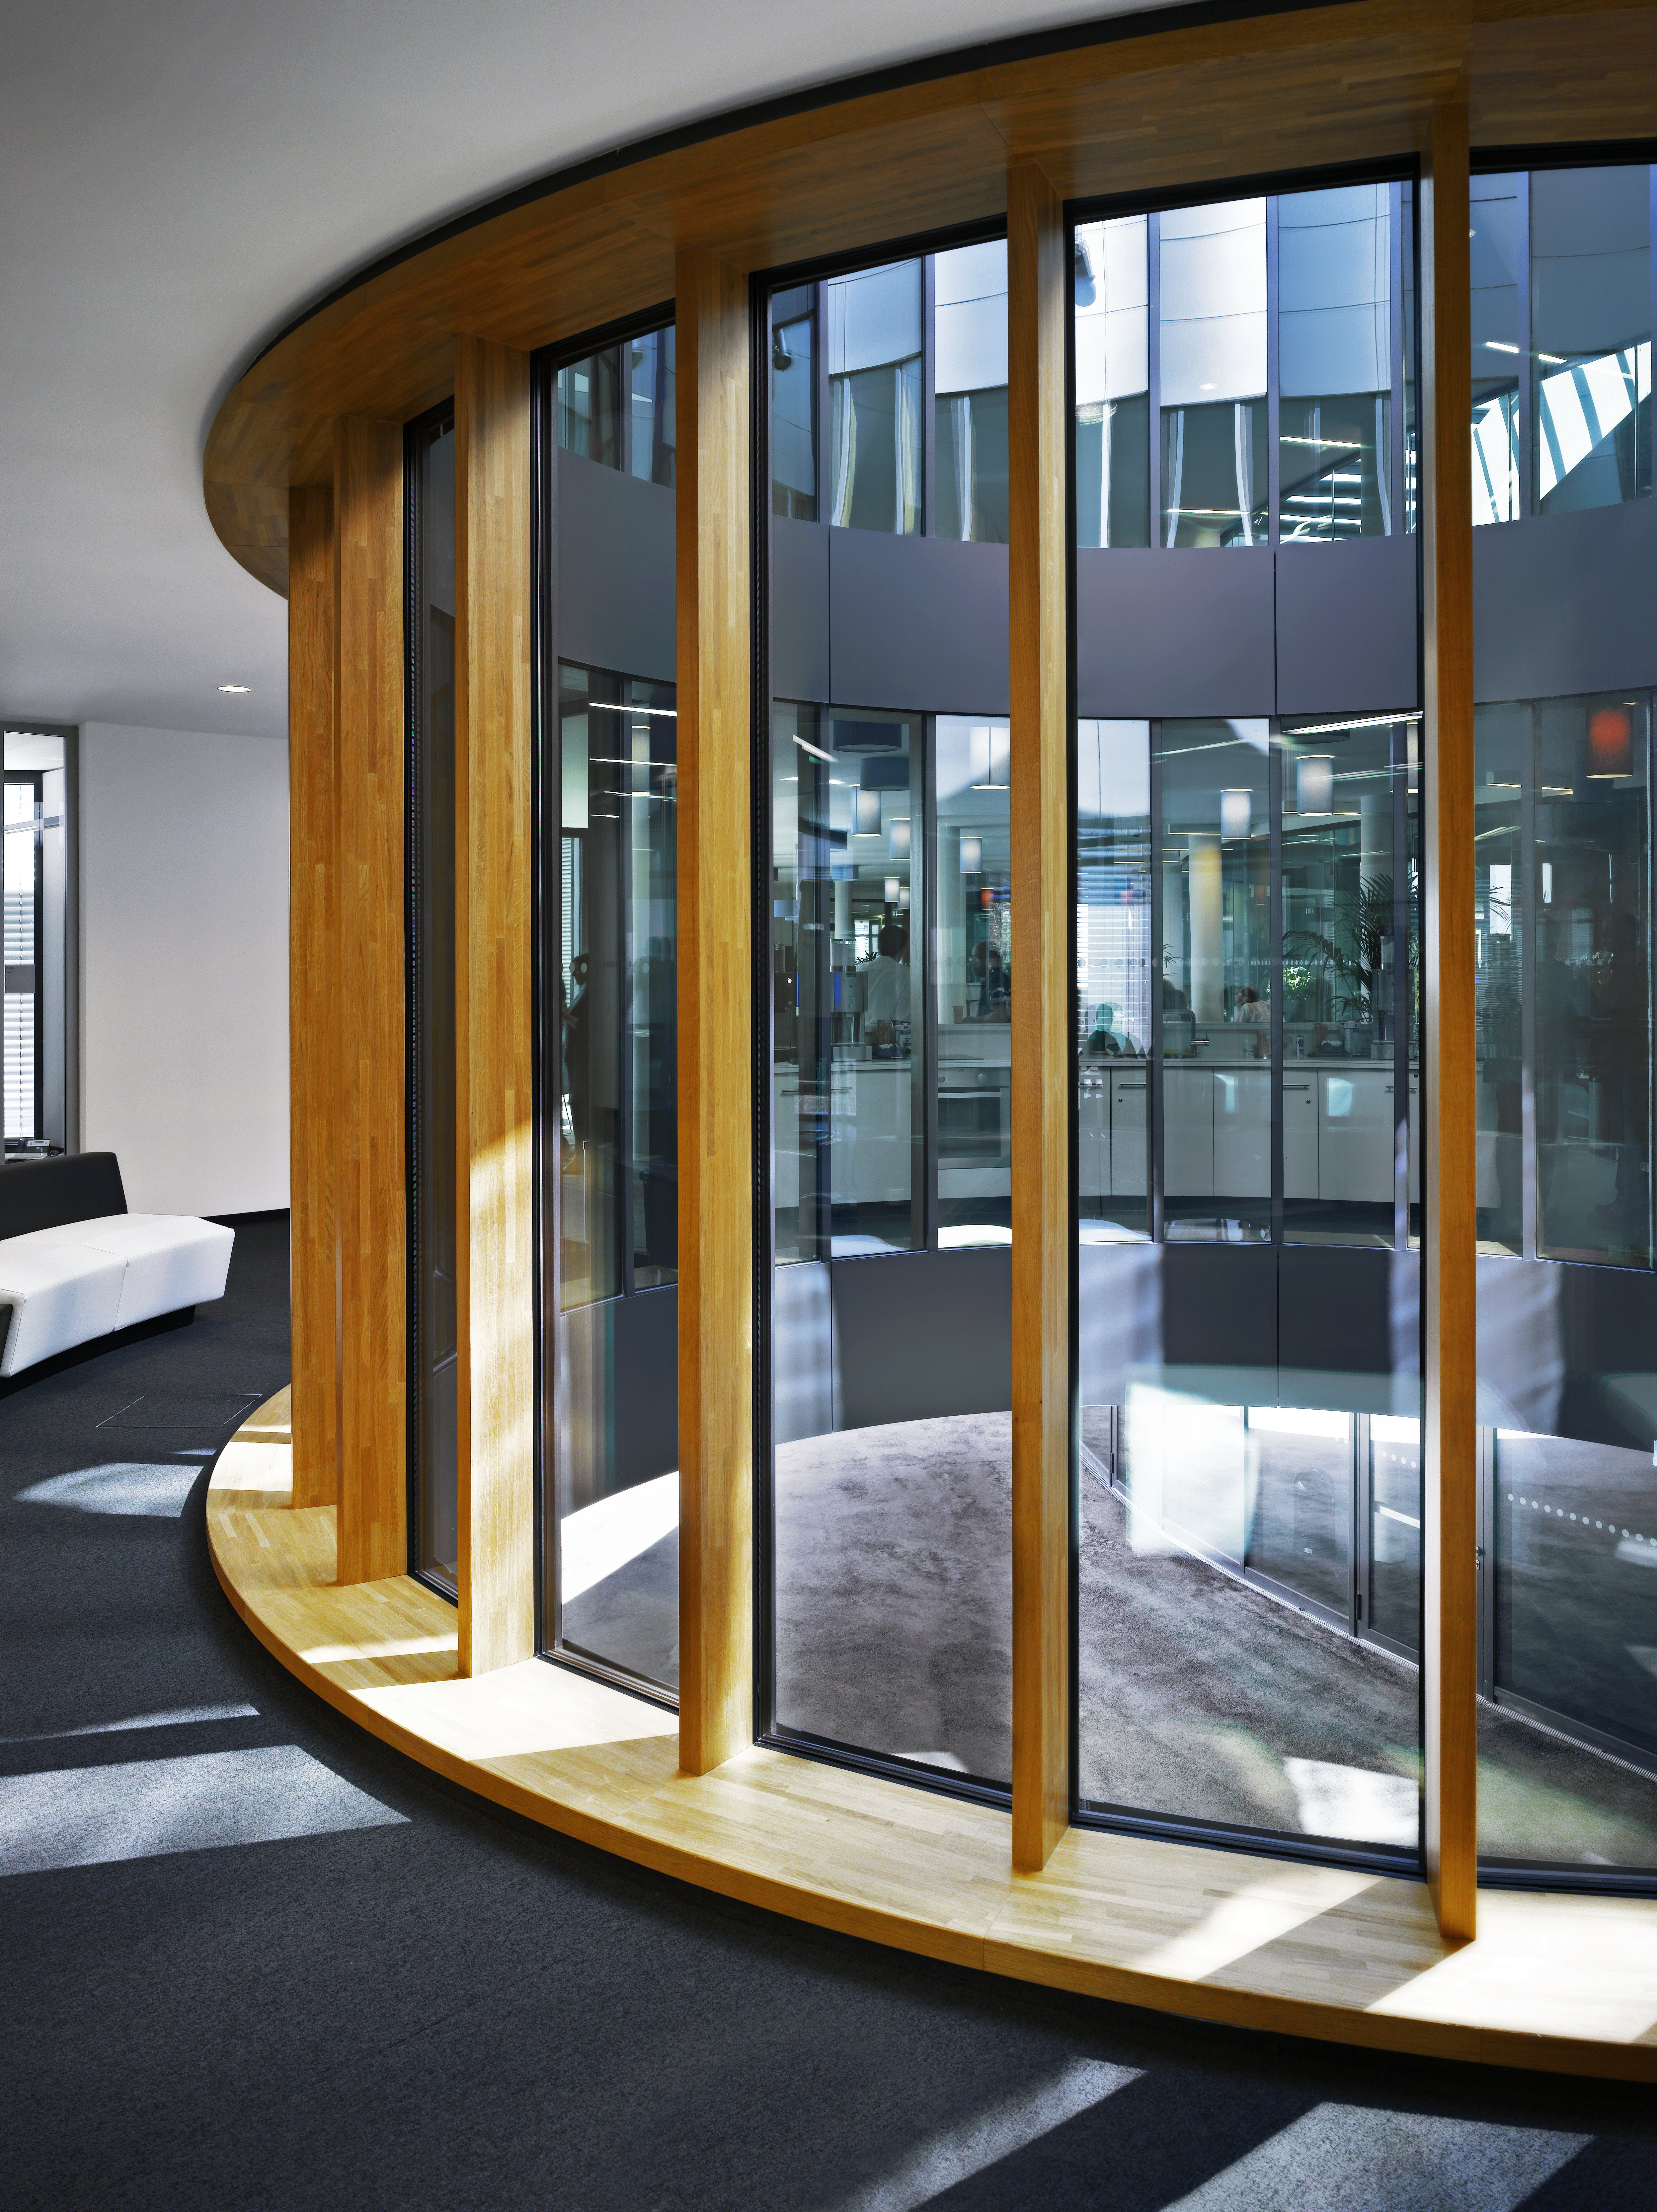

Bright new offices

Due to courtyards and large windows the interior of the new office building of the ESO Headquarters in Garching, Germany, is very bright.

Credit: Roland Halbe/ESO